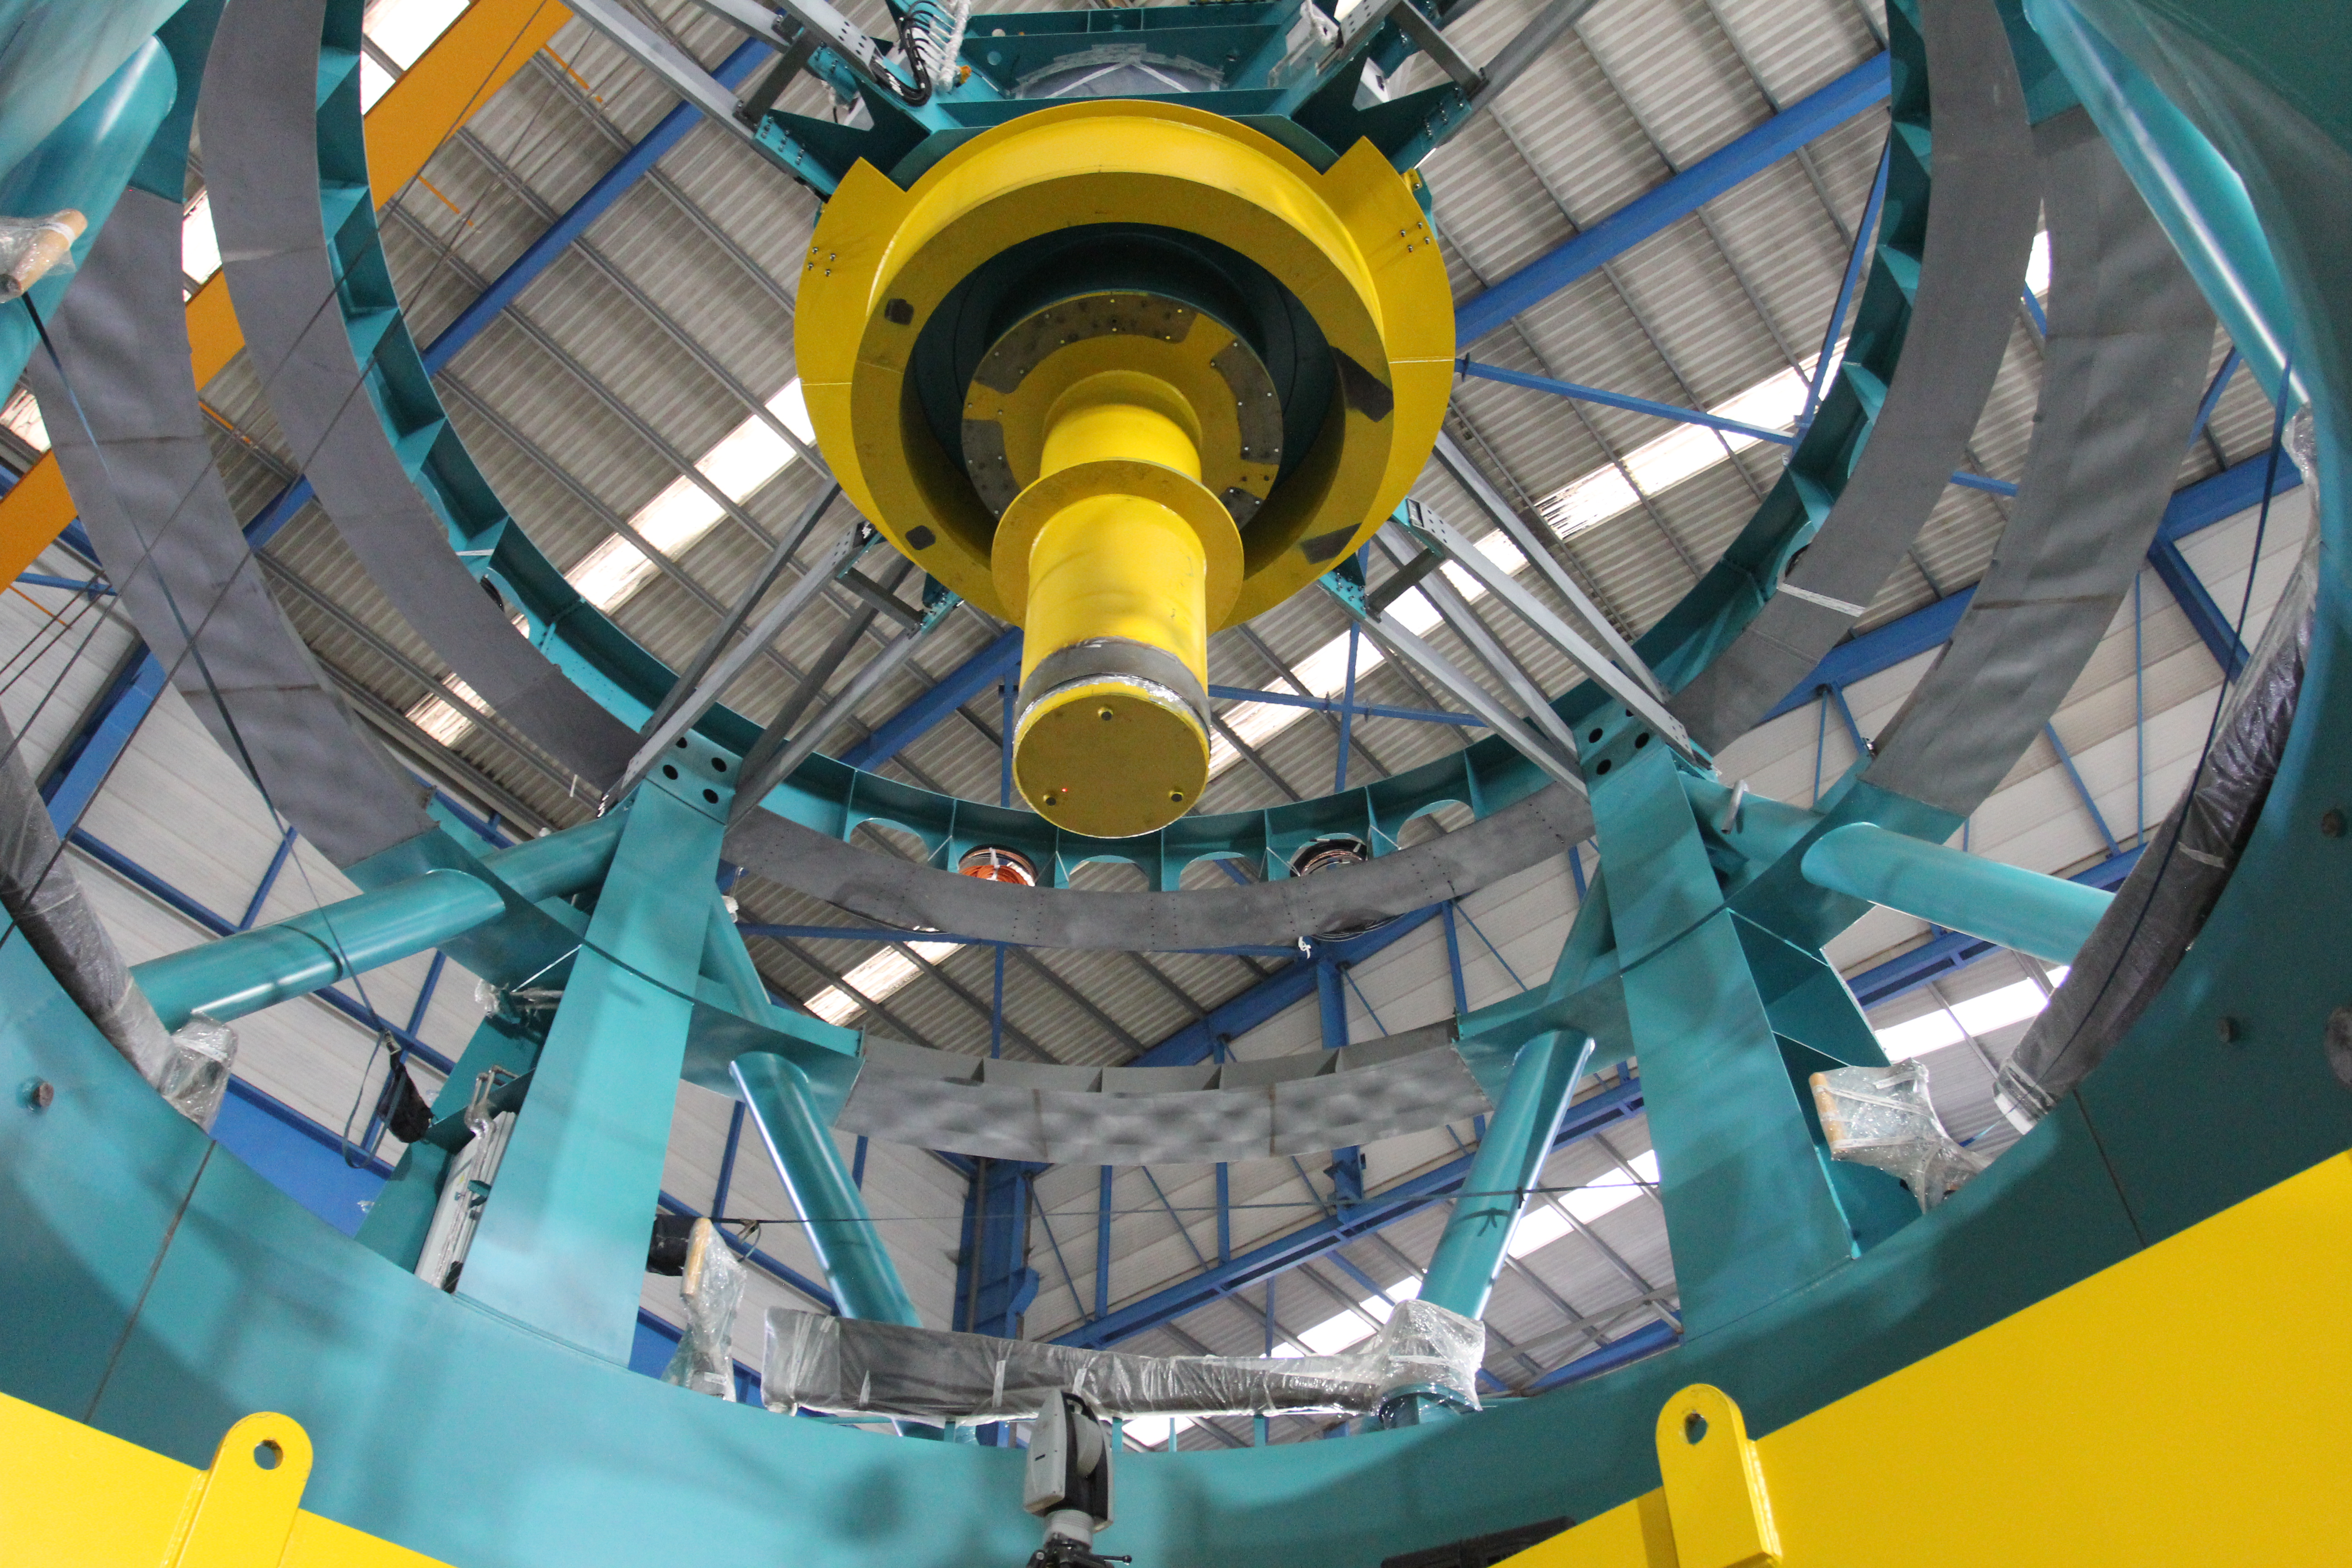

TMA Site Visit: Surrogate Masses

The yellow forms in this photo are surrogate masses, used during testing to represent the mirrors and Camera that will eventually be integrated with the Telescope. The yellow ring is a surrogate for the Secondary Mirror (M2), the yellow tube is a surrogate for the Camera, and the yellow form in partial view at the bottom of the photo is a surrogate for the Primary/Tertiary Mirror (M1M3)

Credit: Rubin Observatory/NSF/AURA